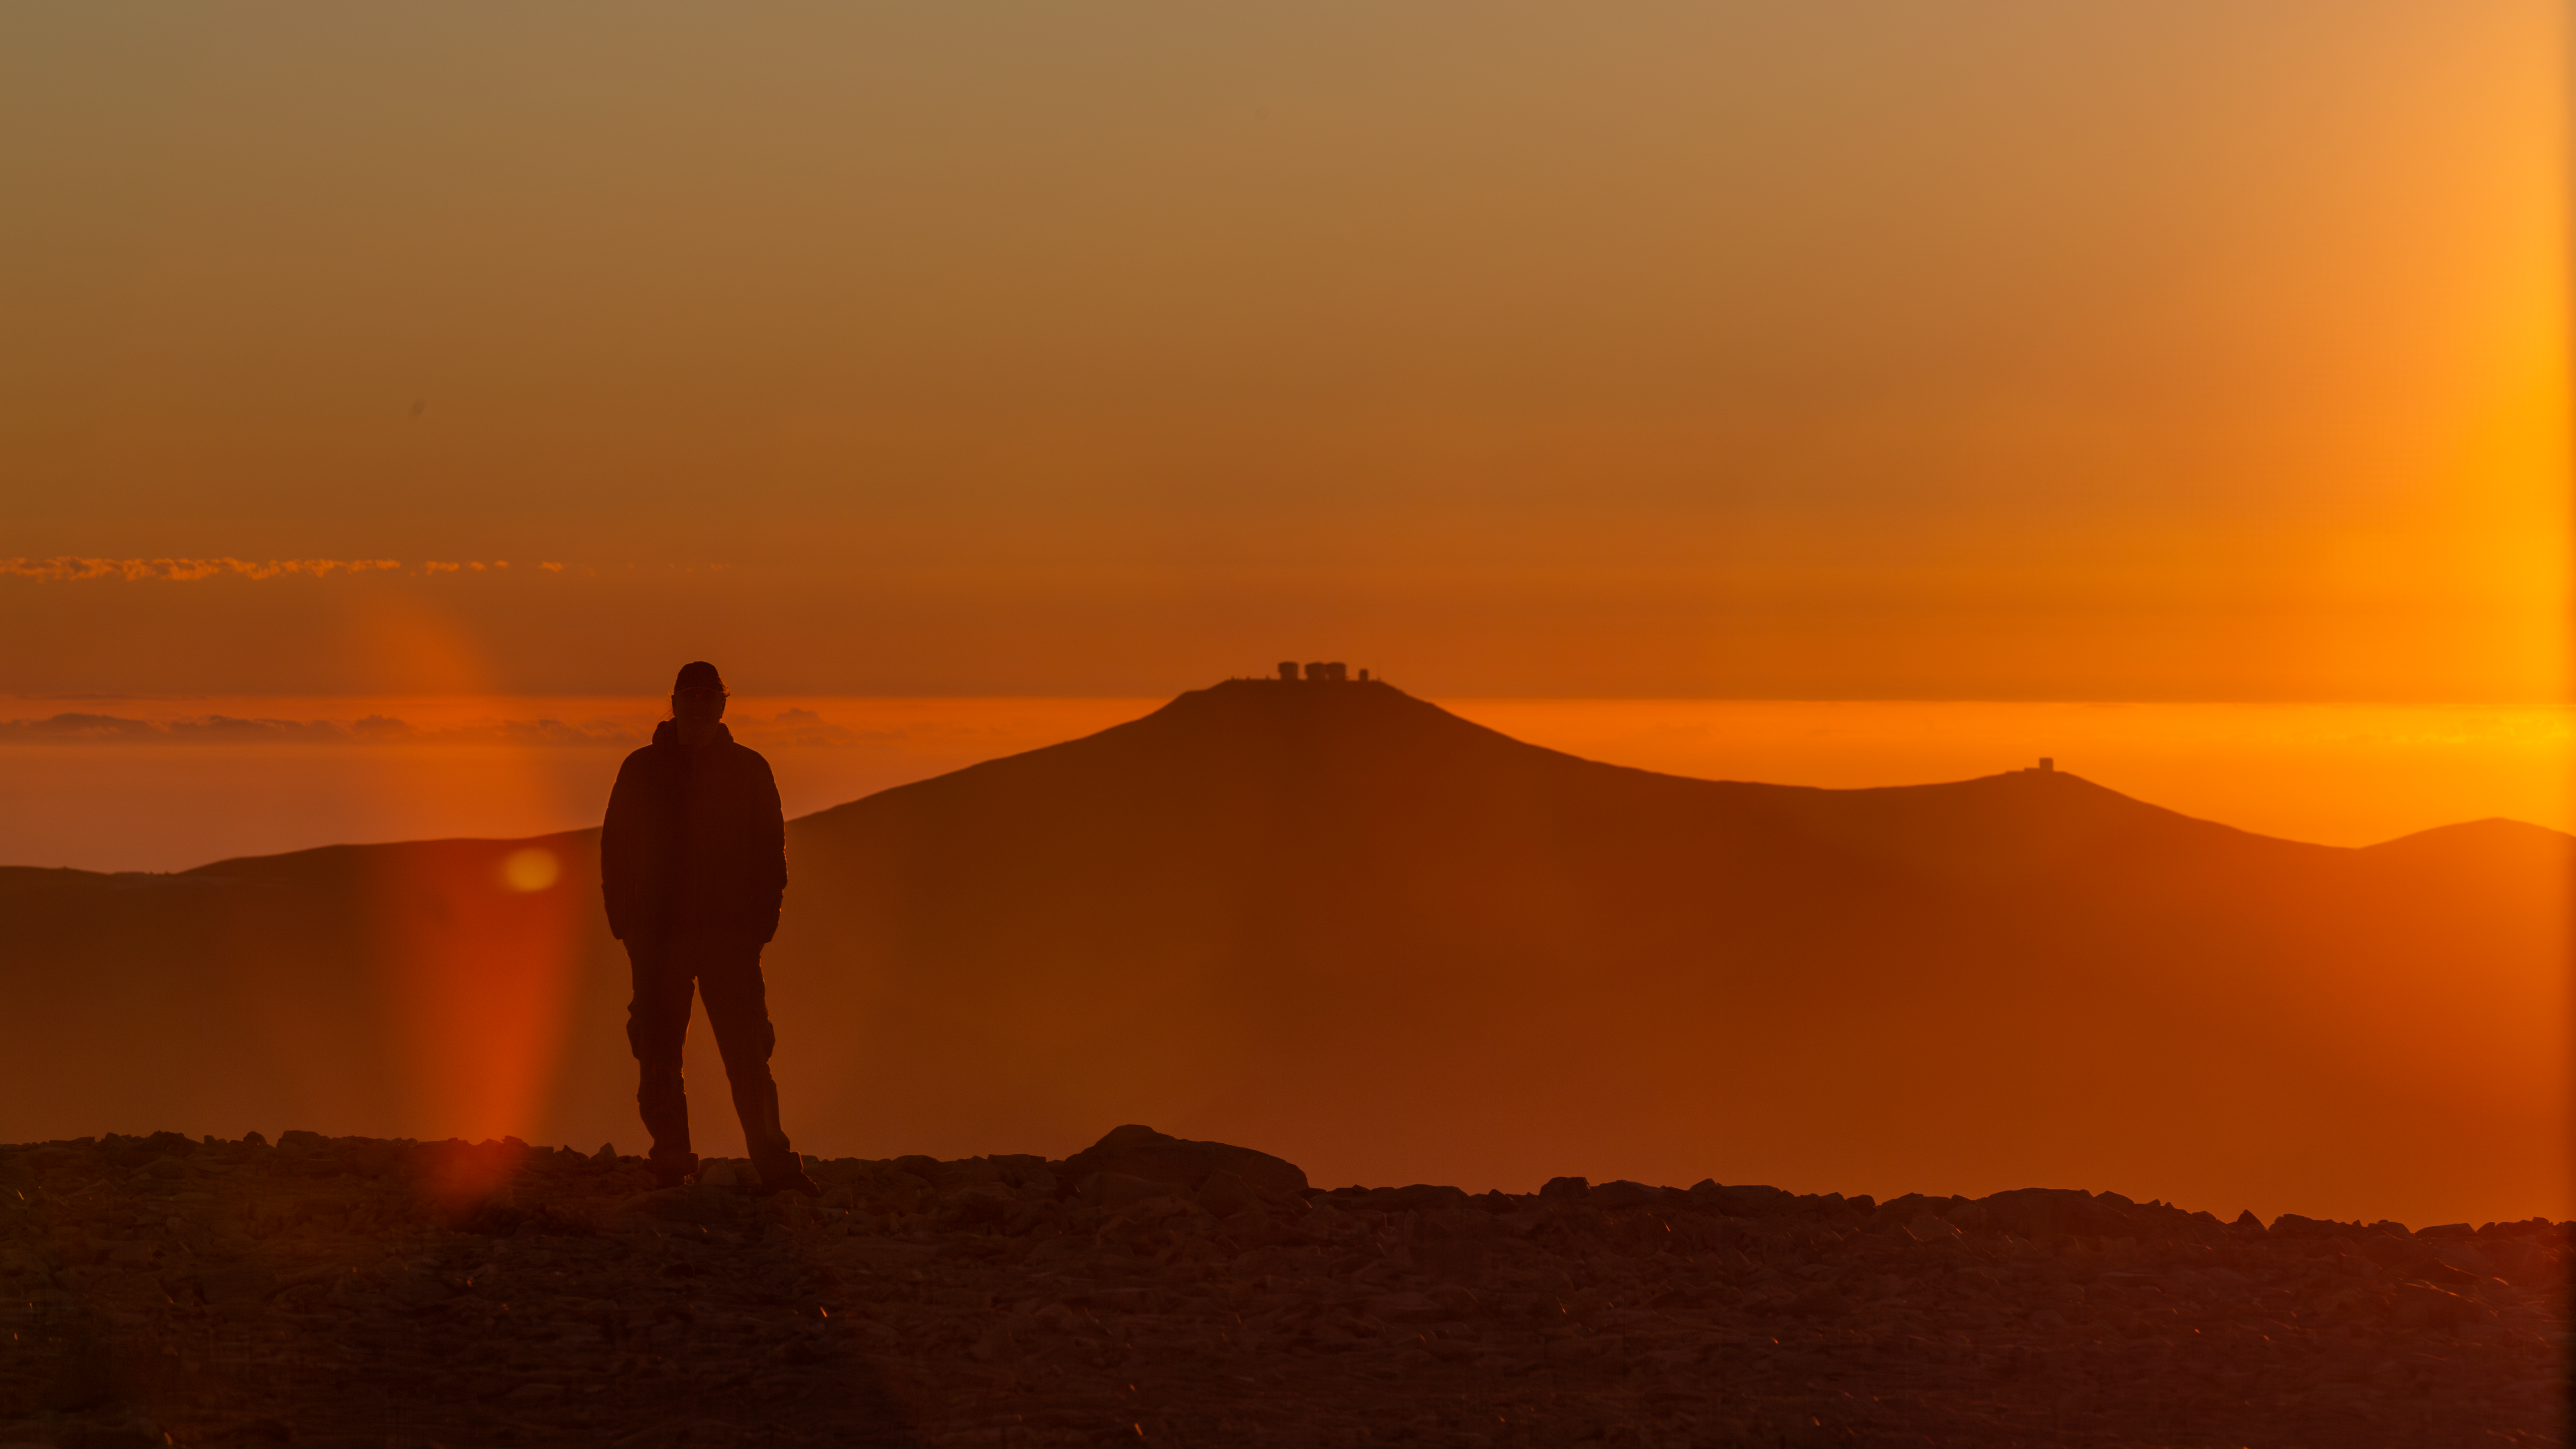

Treasures of the desert

At first glance, this shot might look straight out of the “Dune” films, but this spectacular sunset scene actually takes place in the Atacama Desert in northern Chile, where the air is so dry and clean that colours shine through more vividly. This desert’s rocky and sandy landscape may not hide mind-bending “spice” or giant worms, but it holds something arguably as precious — can you see its silhouette in the distance?

The Atacama Desert’s privileged atmospheric conditions make it an excellent location for ground-based observations of the cosmos. In the photo, ESO staff member Simon Lowery poses on Cerro Armazones, where construction for ESO’s Extremely Large Telescope is well underway. On the mountain range behind him stands ESO’s Paranal Observatory — you can see the domes of our Very Large Telescope (VLT) and the VLT Survey Telescope on the central peak and the Visible and Infrared Survey Telescope for Astronomy farther off to the right.

Still, the desert’s otherworldly appearance has been recognised by many filmmakers, who have used it to film scenes set on Mars — for example, in the television series “Space Odyssey: Voyage to the Planets”. Perhaps someone should give the makers of “Dune 3” a call?

Credit: S. Lowery/ESO